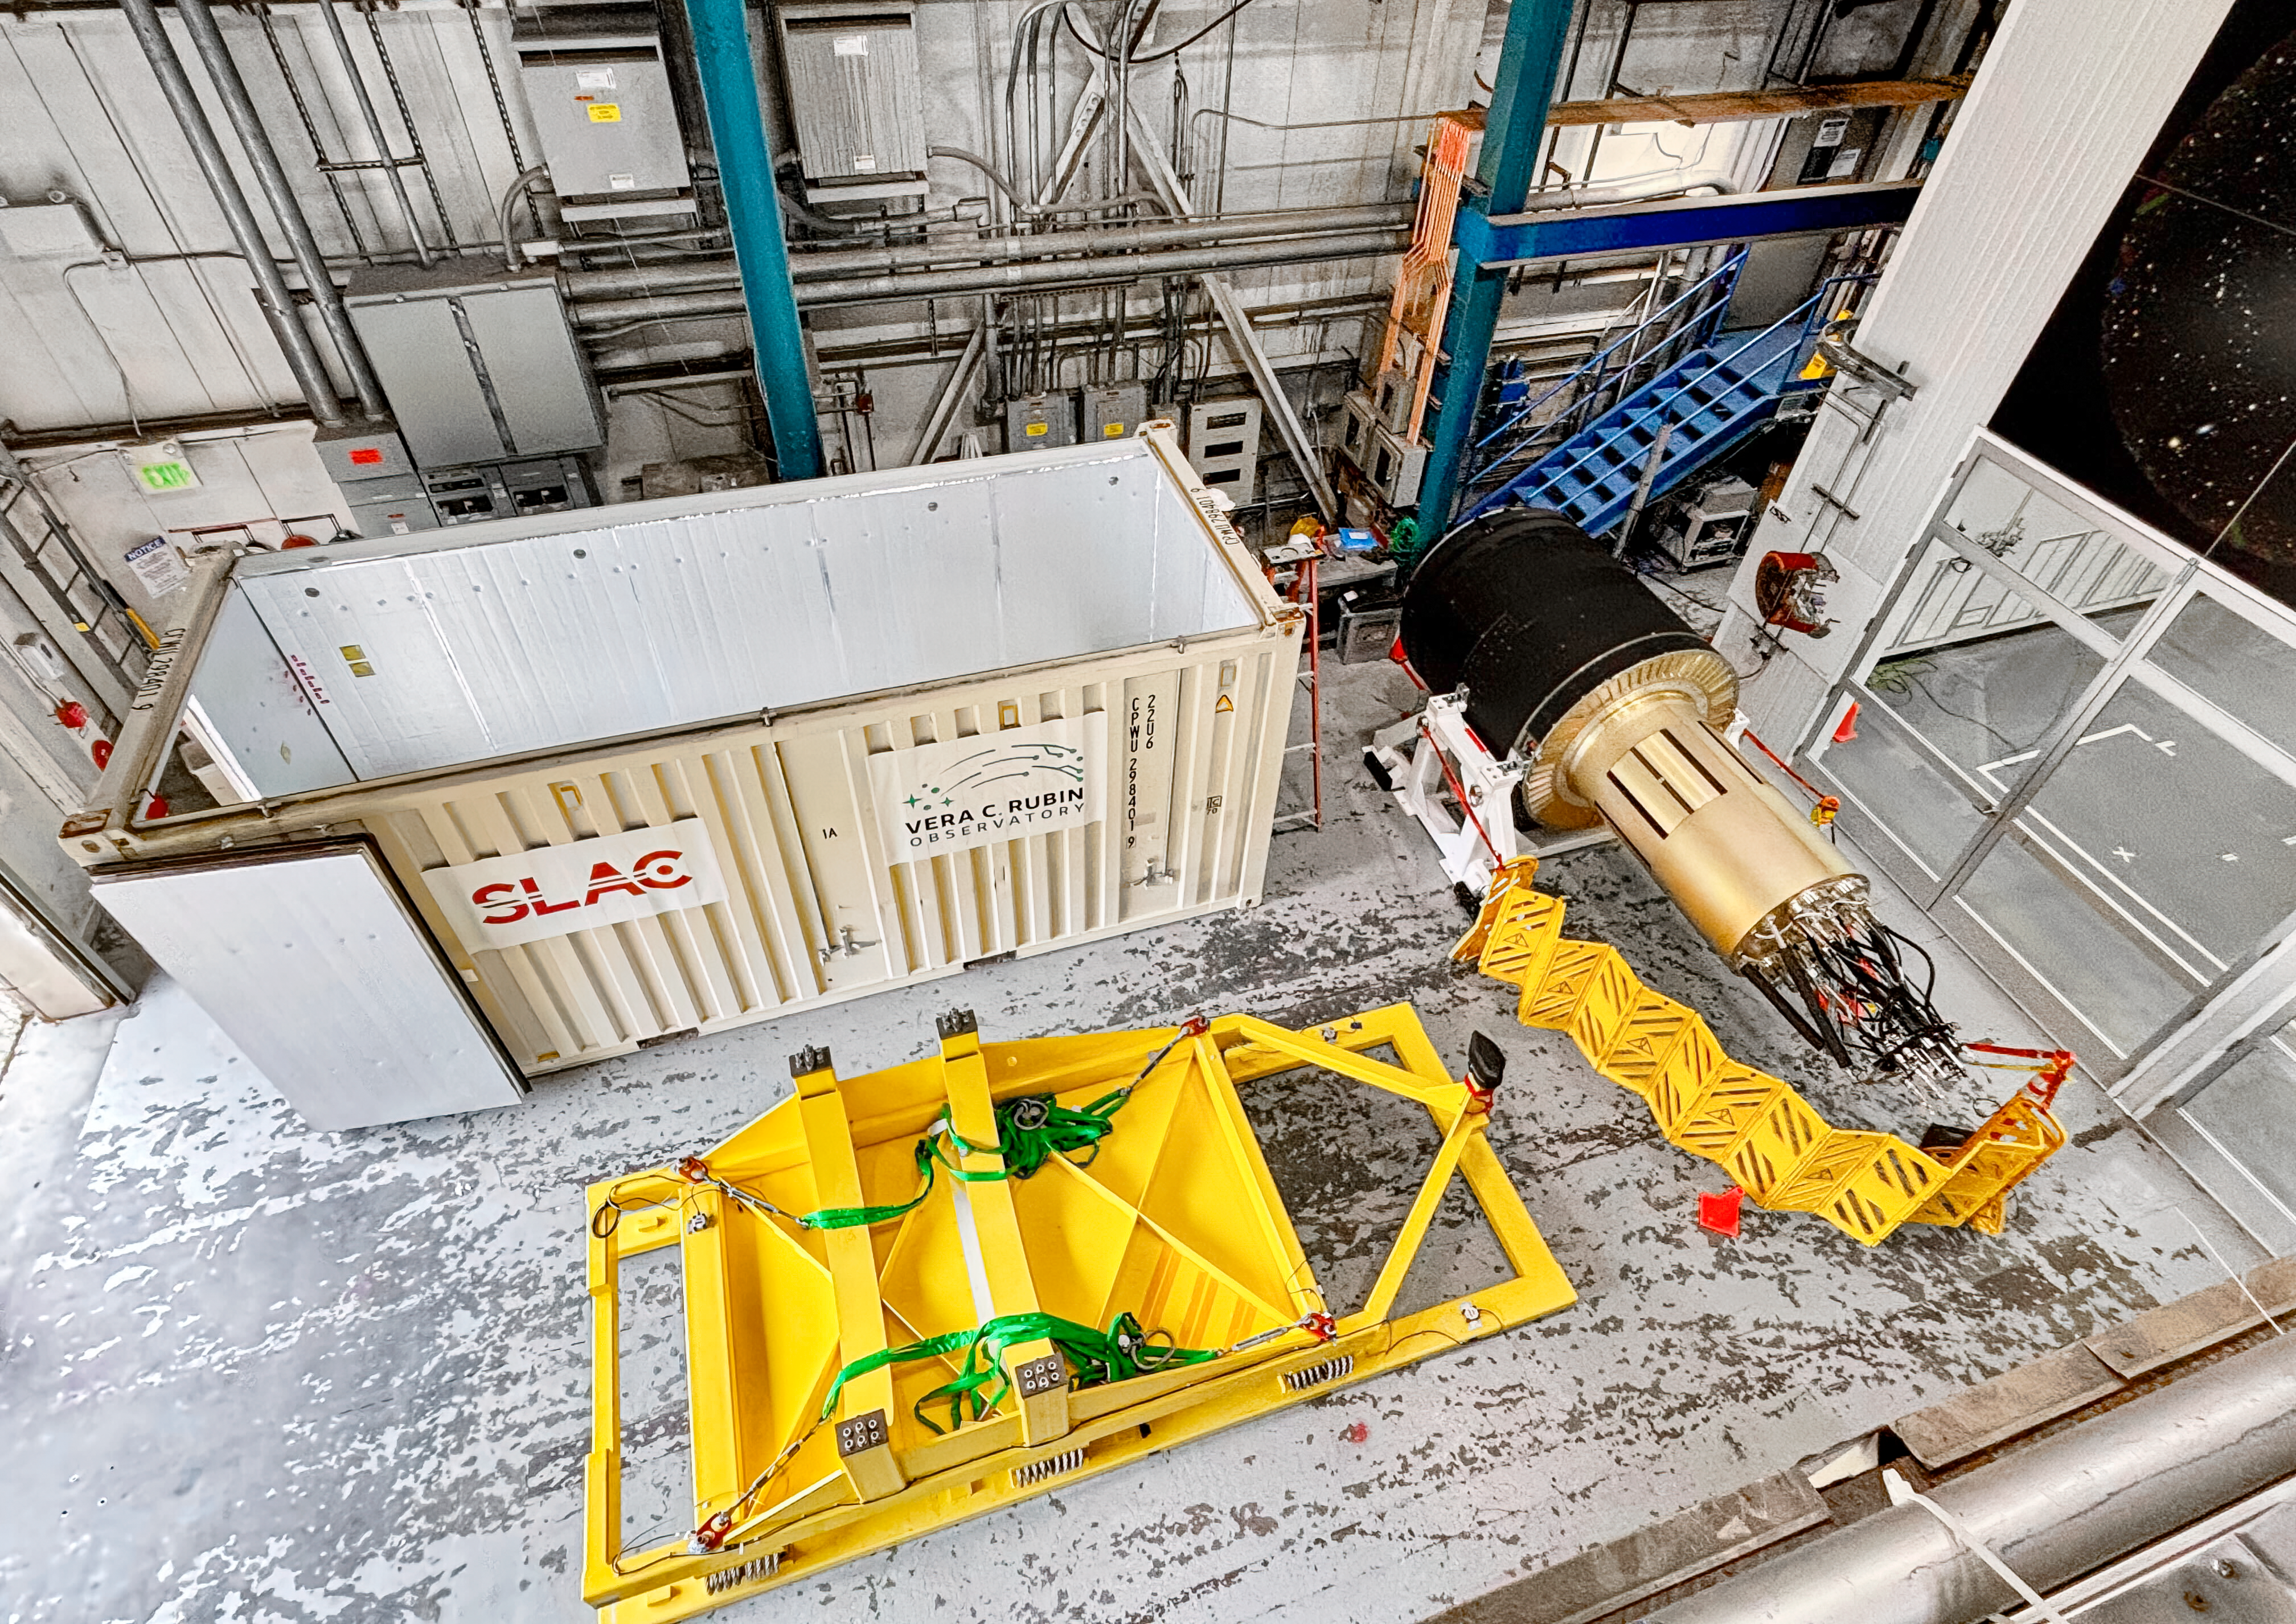

Rubin Camera Shipping Preparation

The completed LSST Camera was packed up and moved out of the clean room at SLAC in April 2024, in preparation for shipping to Chile.

Credit: RubinObs/NOIRLab/SLAC/NSF/DOE/AURA/T. Lange